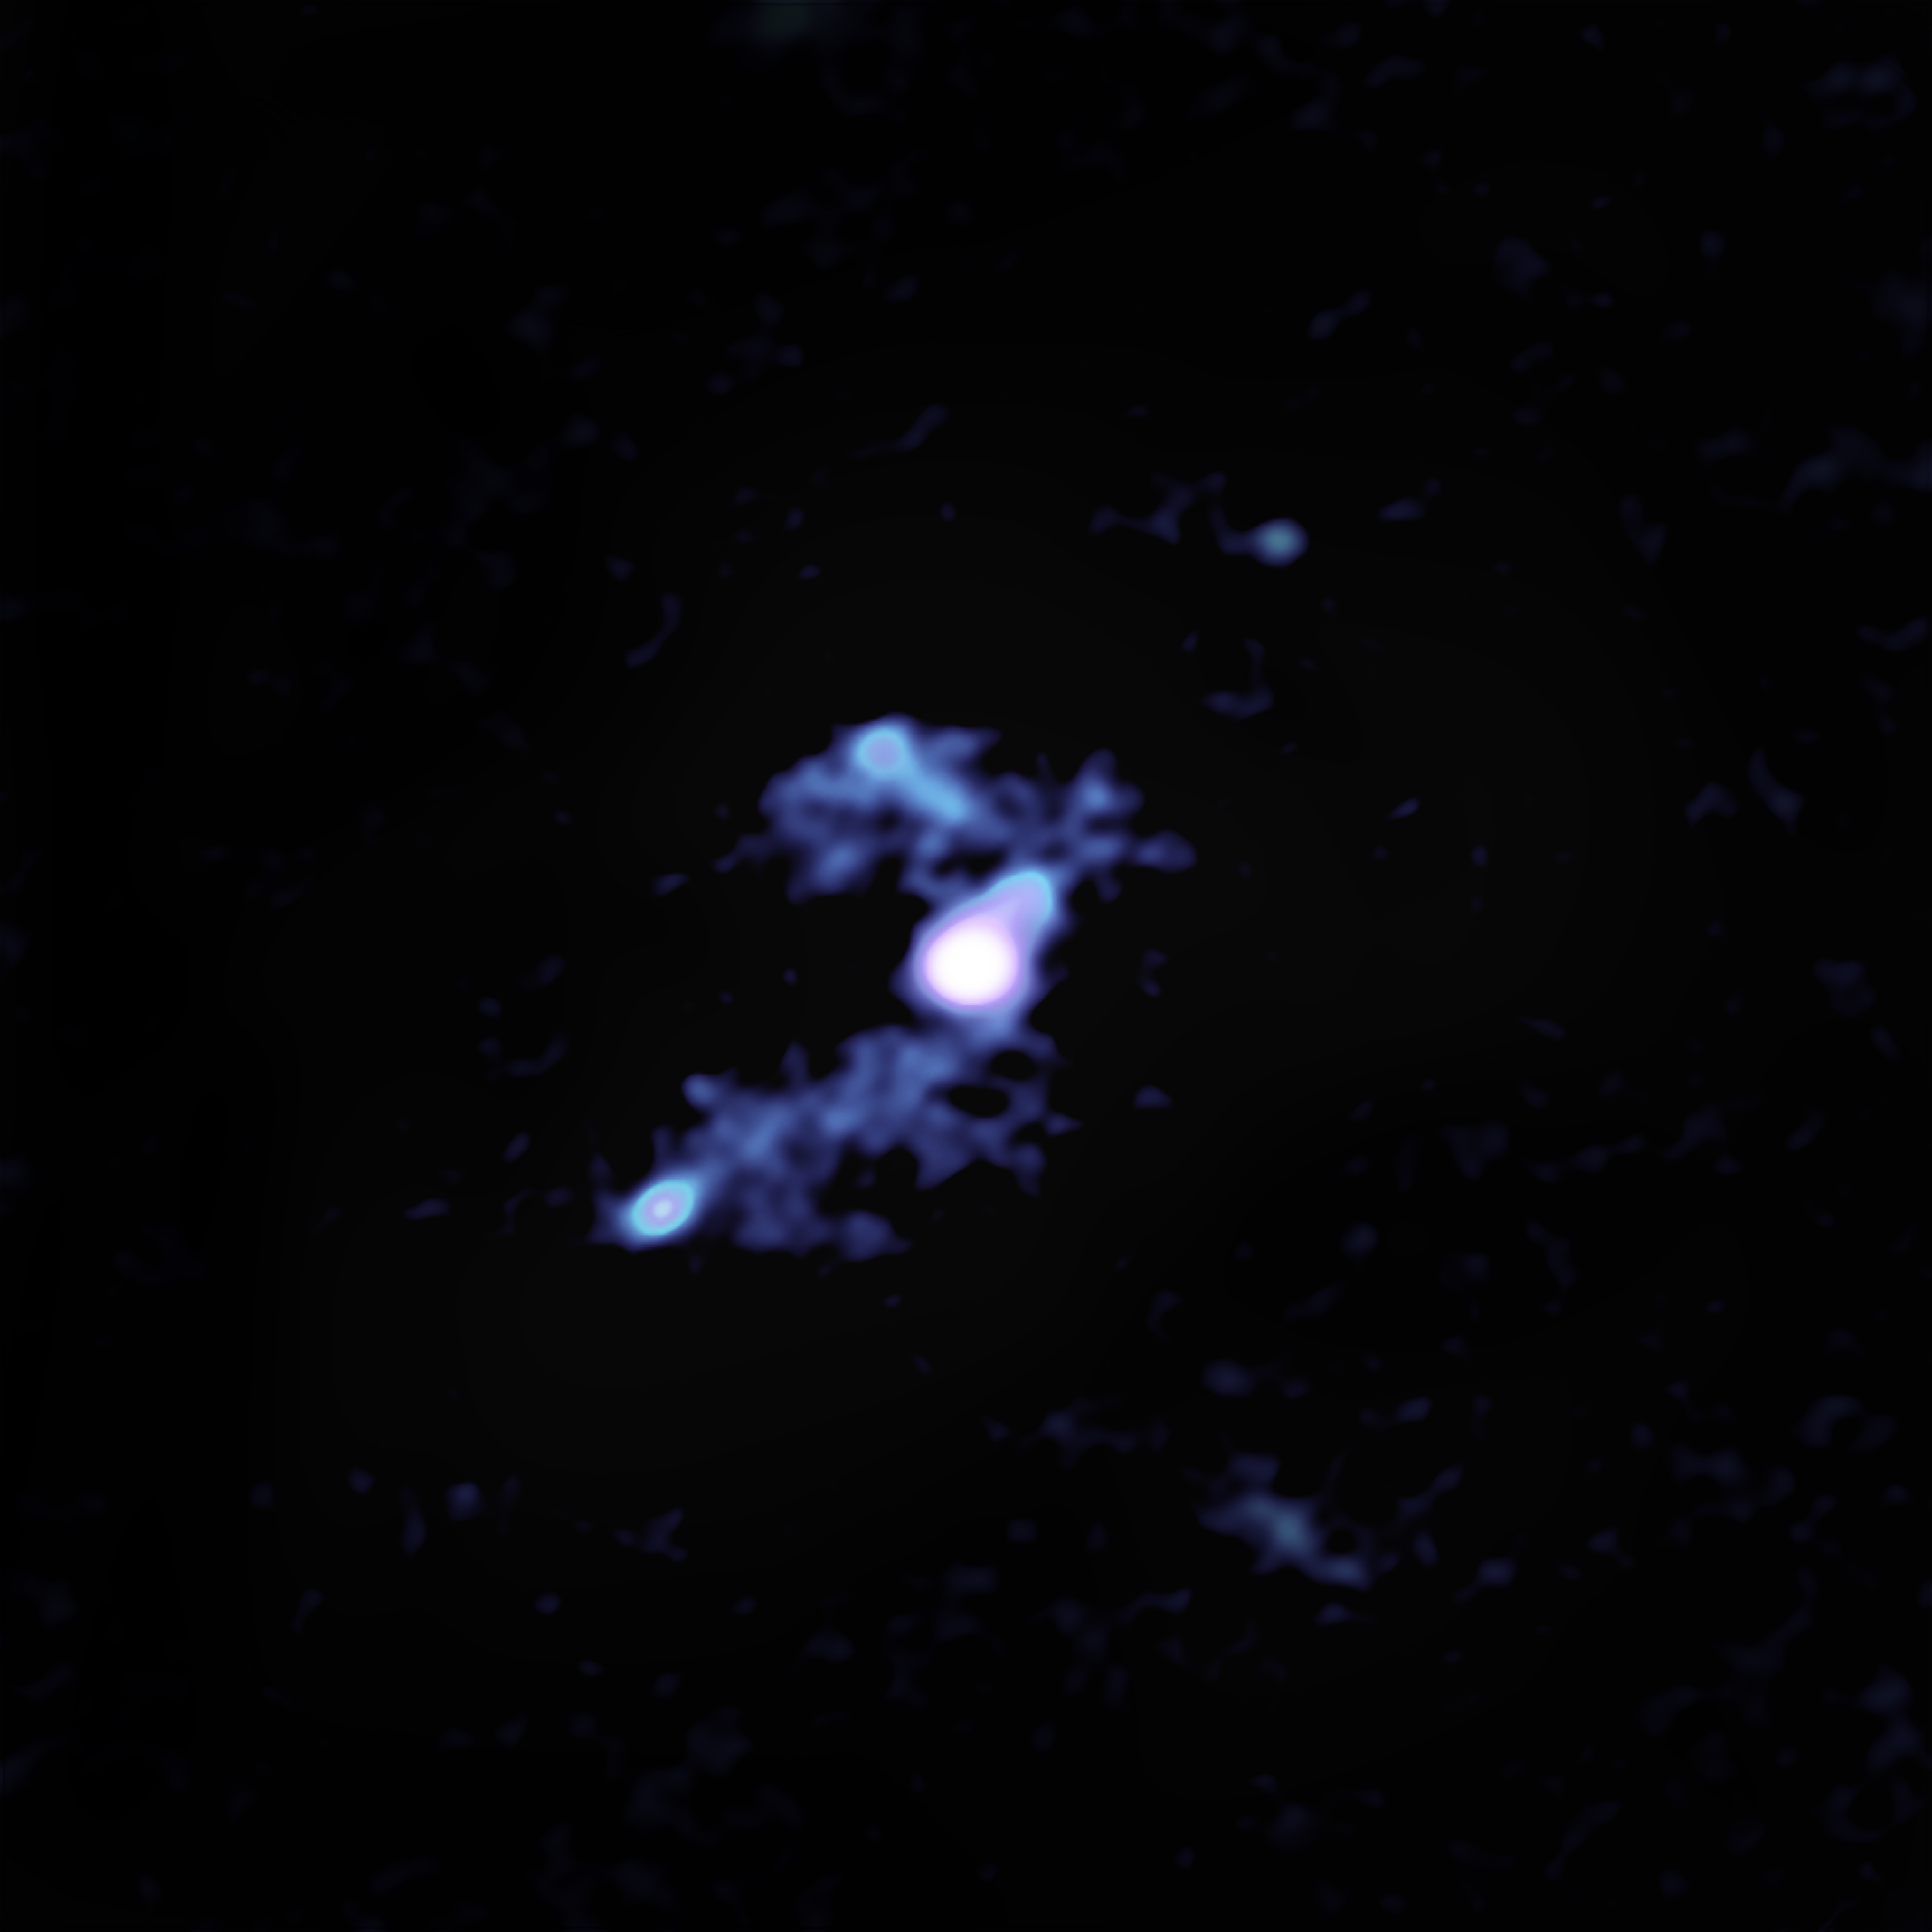

ALMA Sees Trans-galactic Streamers Feeding Distant Galaxy

ALMA image reveals how W2246-0526 is being fed by three companion galaxies through trans-galactic streamers of gas. The main galaxy and one of its companions are in the center. To the lower left is another companion and its large tidal tail that connects it to the main galaxy. The upper left concentration is the third such companion galaxy.

Credit: ALMA (ESO/NAOJ/NRAO),T. Díaz-Santos et al.; S. Dagnello (NRAO/AUI/NSF)